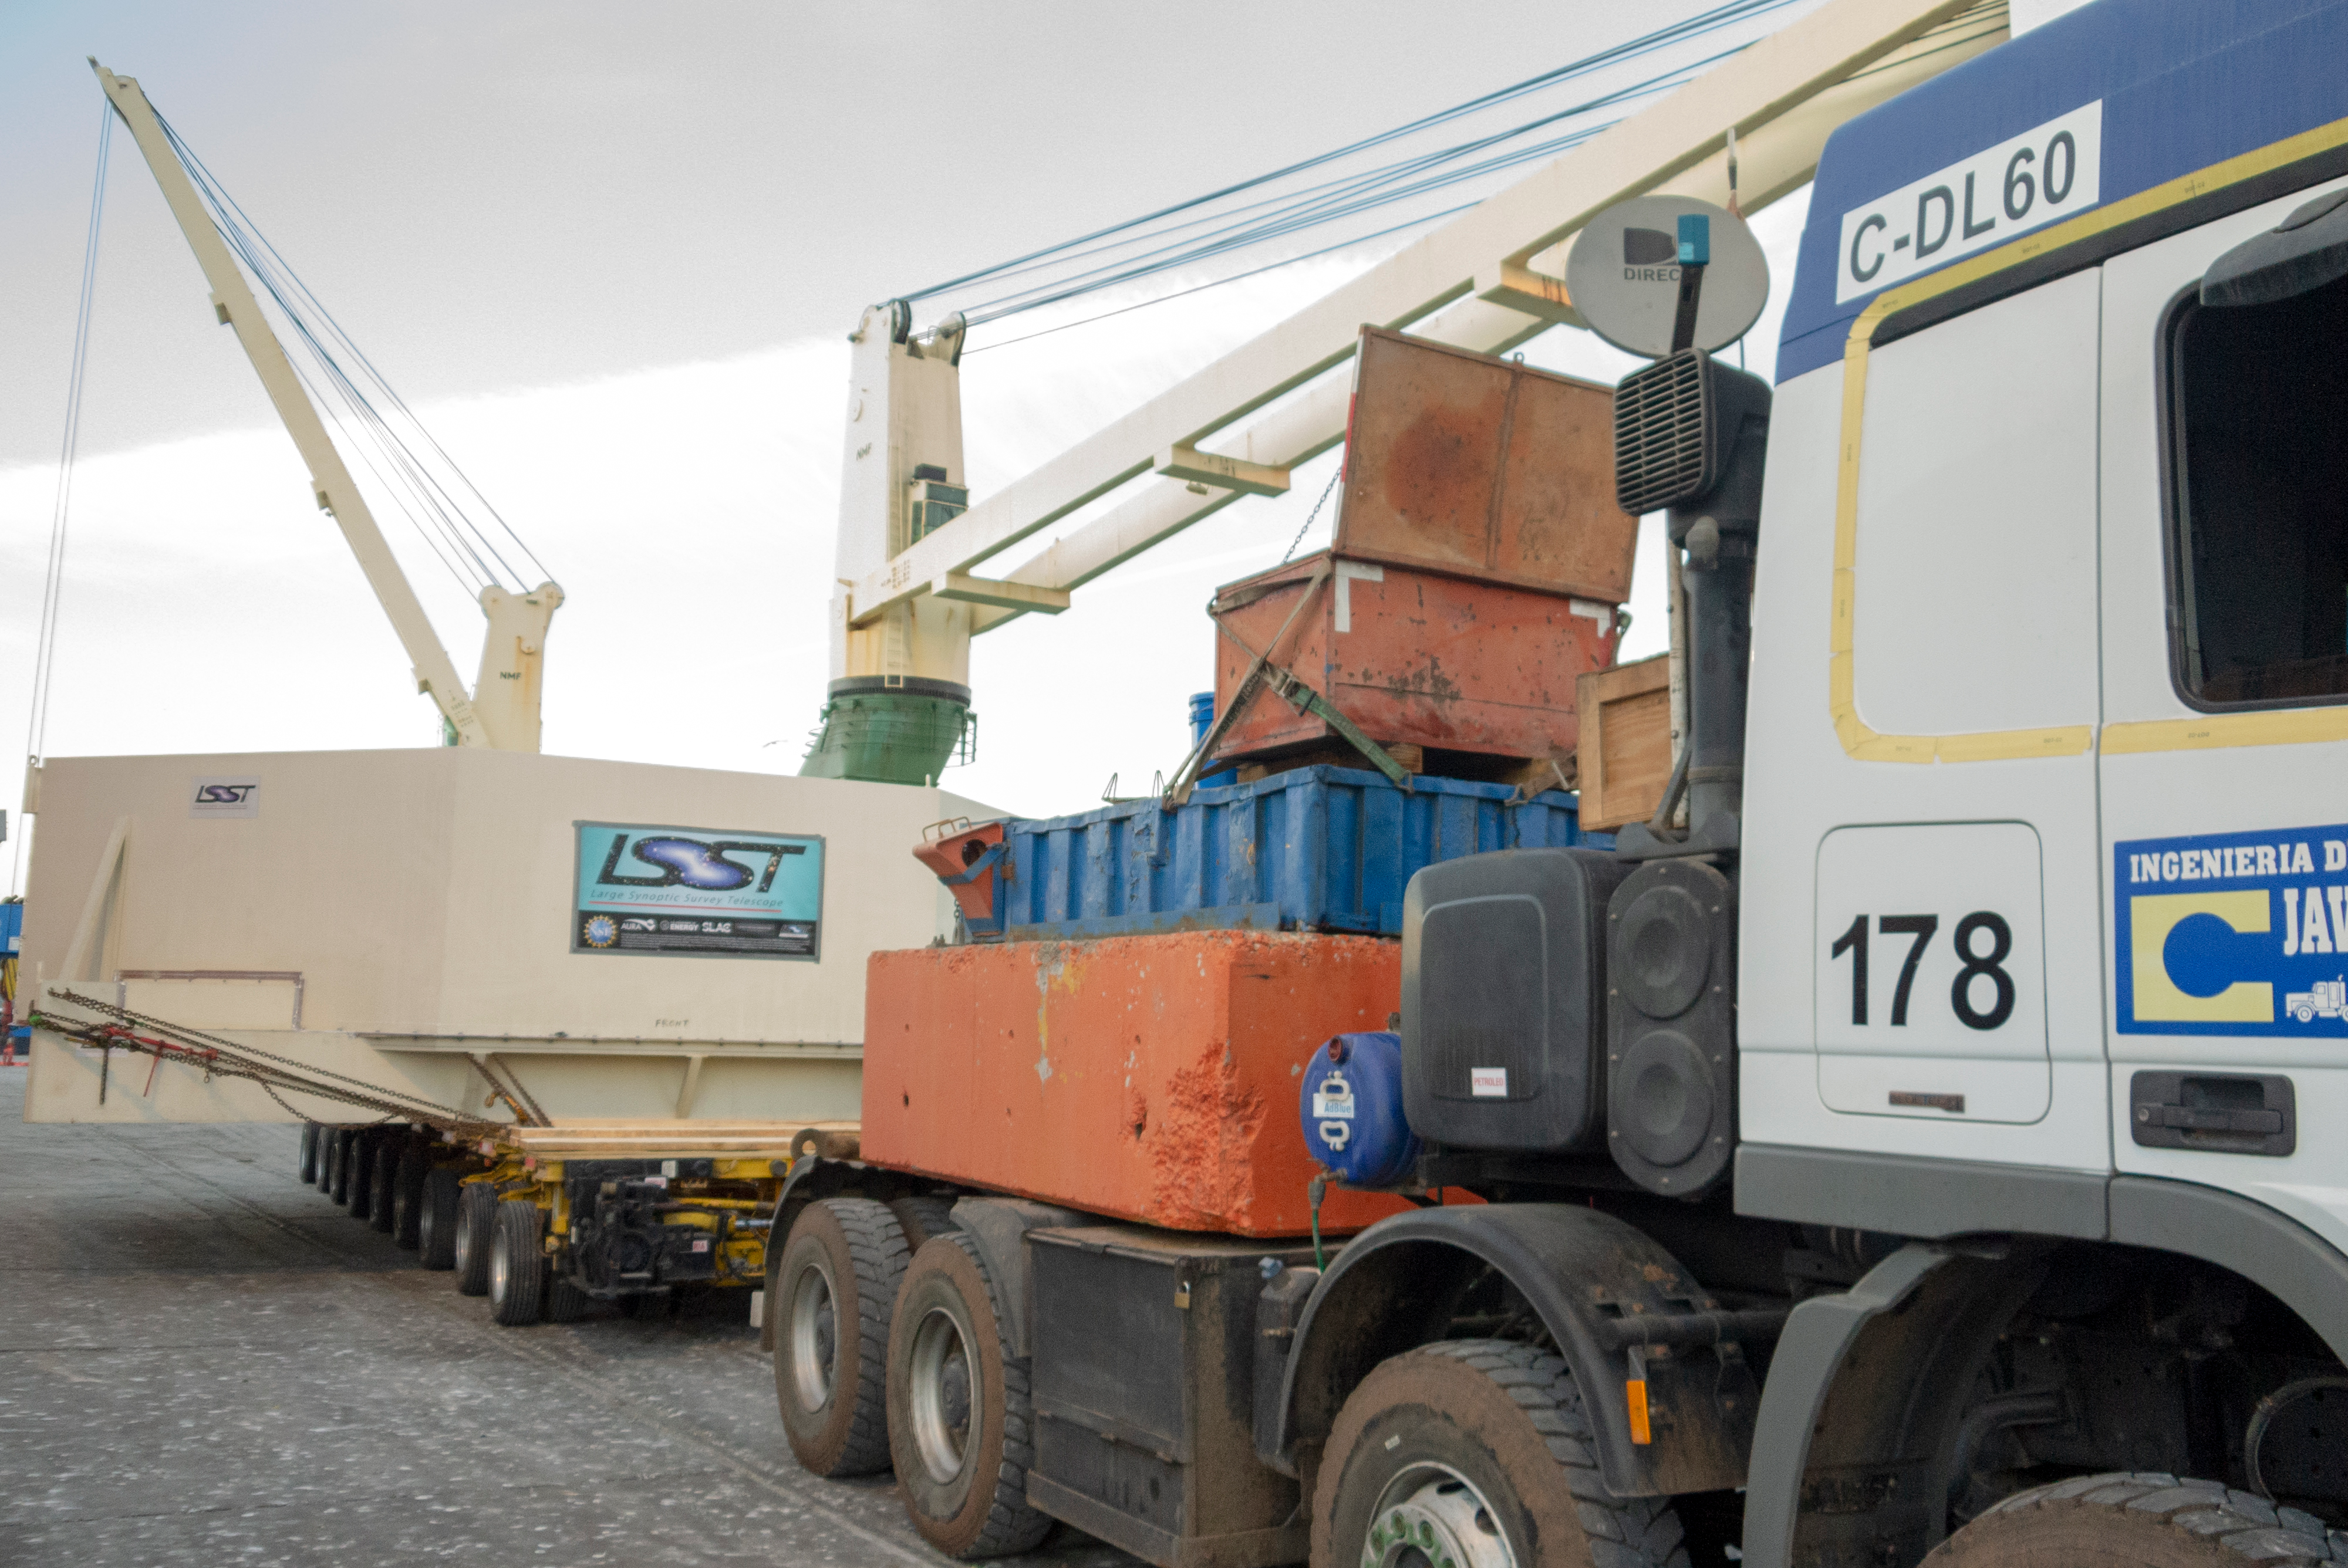

M1M3 Arrives in Chile

The LSST Primary/Tertiary Mirror (M1M3) arrived in the port of Coquimbo on May 7, and was transported to the LSST summit facility building over the next several days. It arrived on the summit on May 11, 2019.

Credit: Rubin Observatory/NSF/AURA